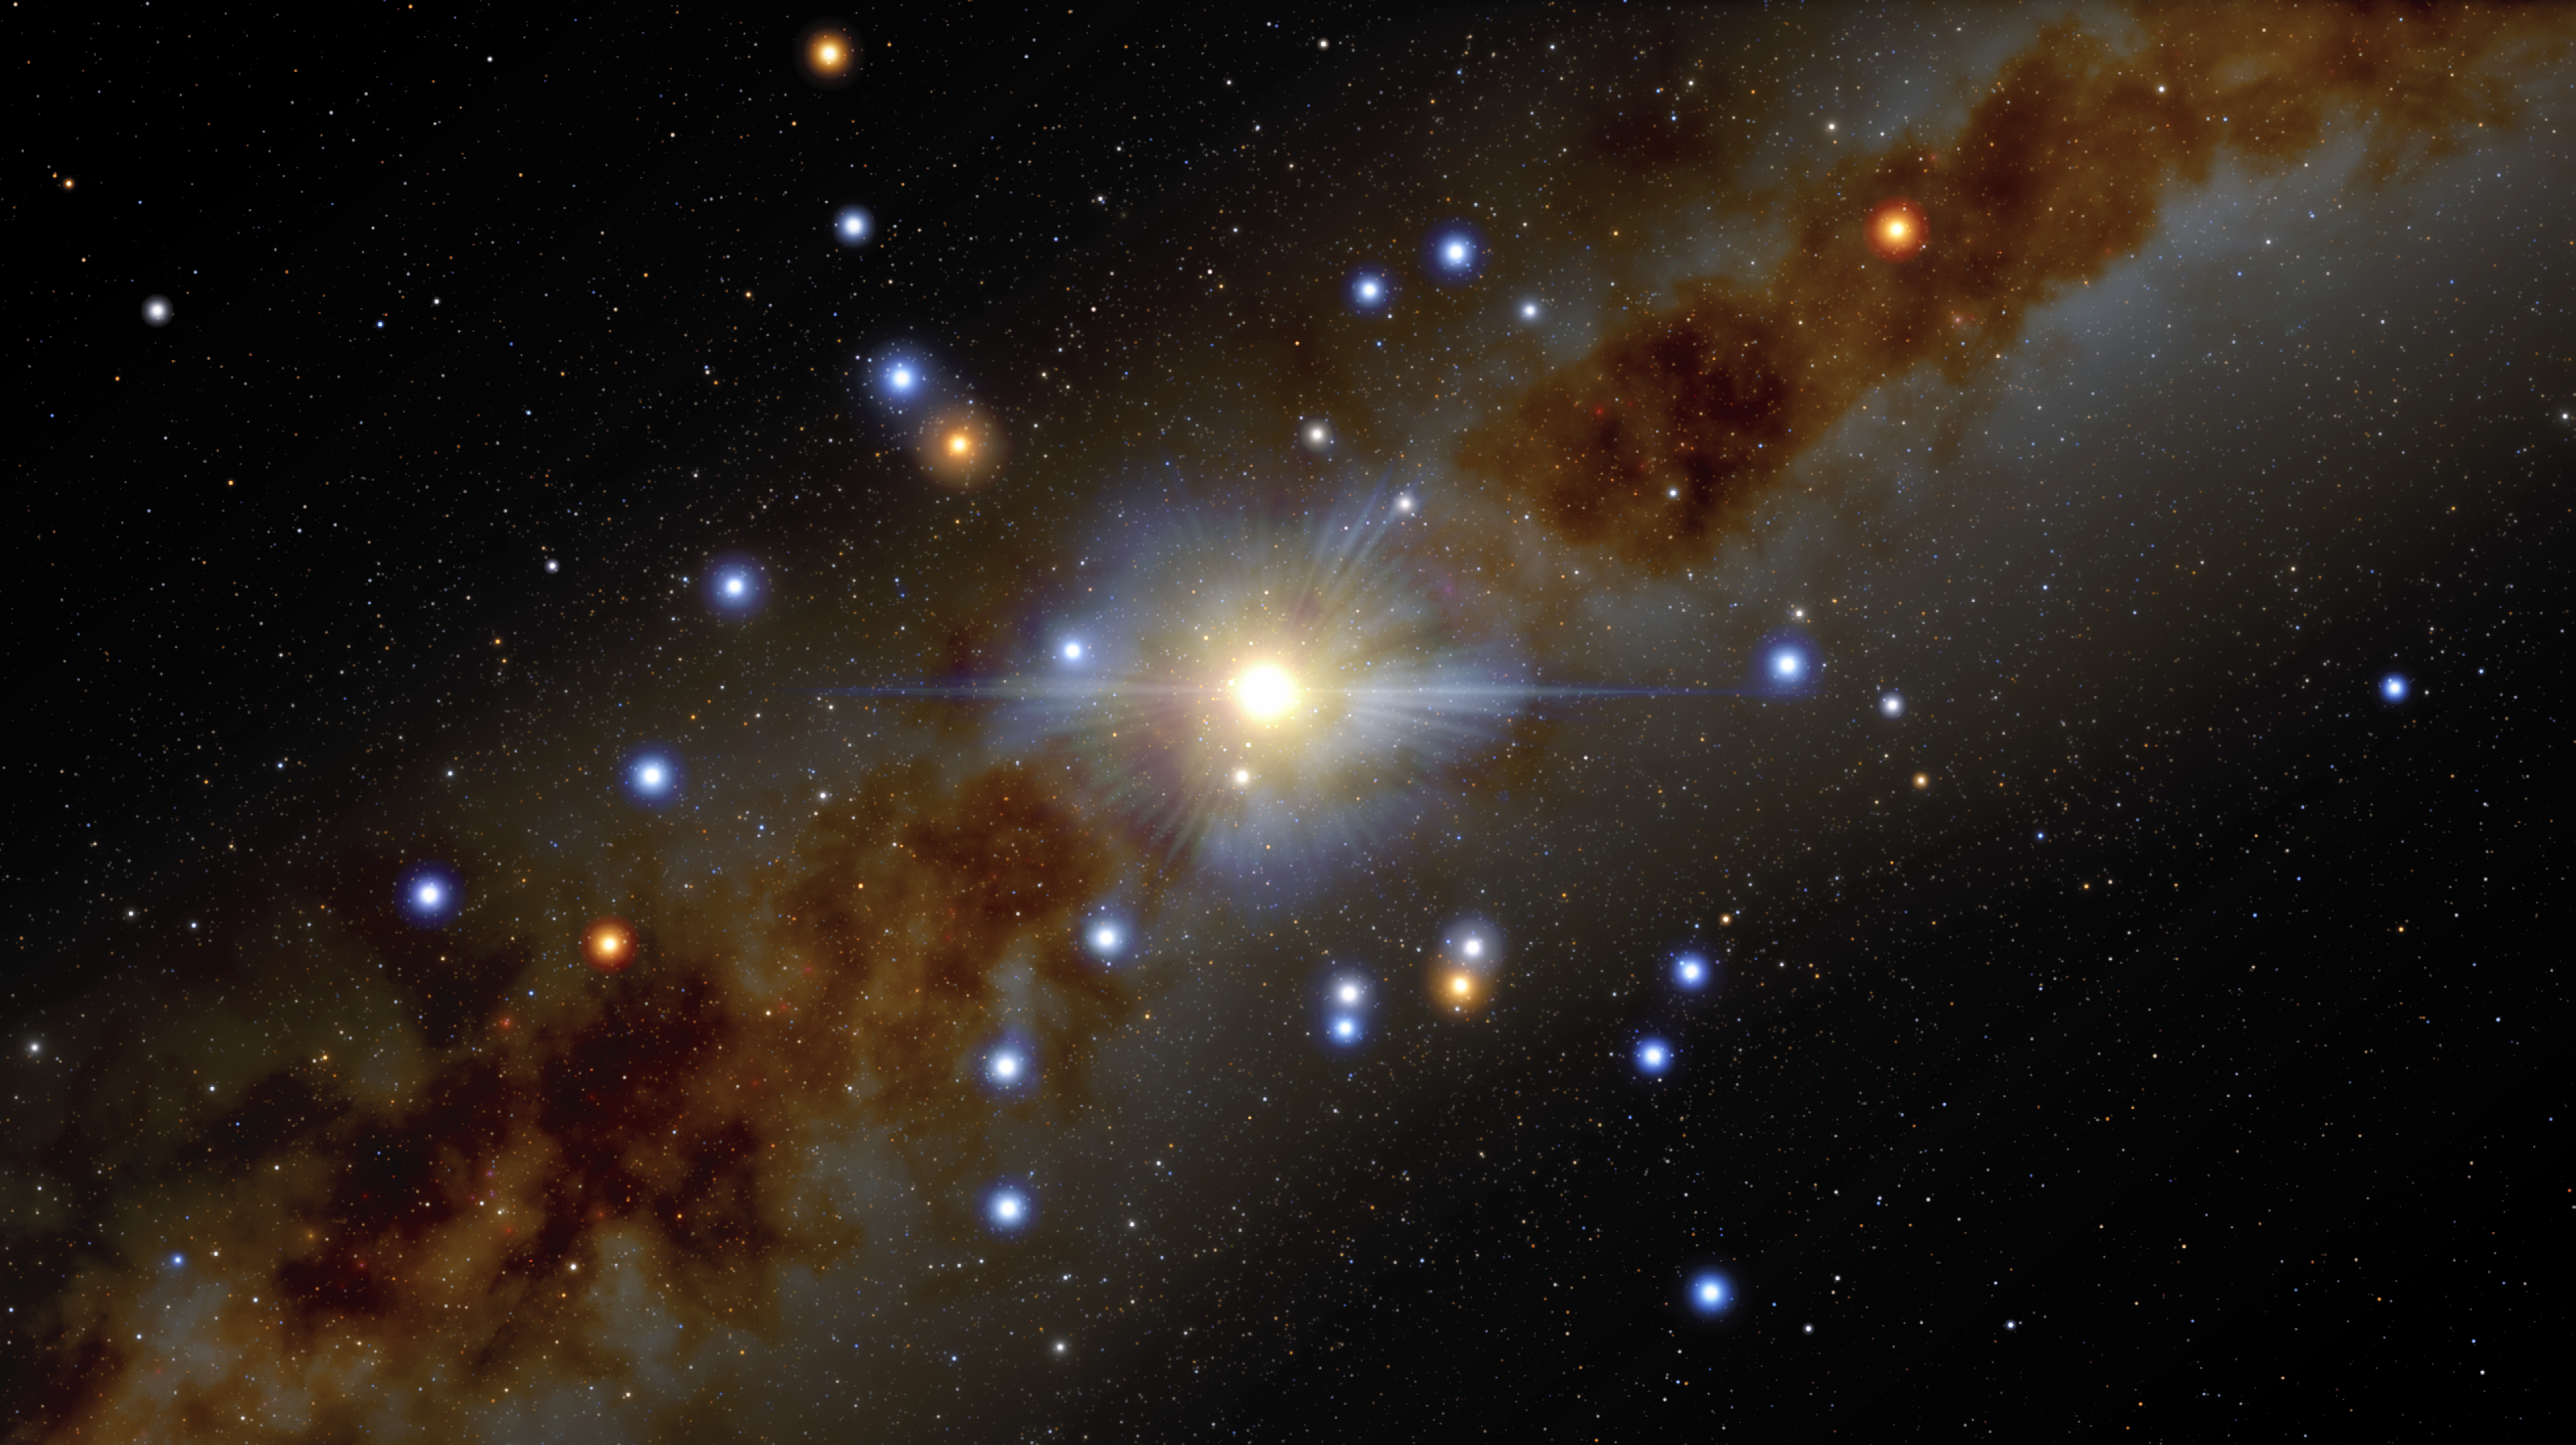

Illustration of the center of the Milky Way

In this illustration, stars are seen to be in close orbit around the supermassive black hole that lurks at the center of the Milky Way, known as Sagittarius A* (Sgr A*).

Using Gemini North of the international Gemini Observatory, a Program of NSF NOIRLab and ESO’s VLT, astronomers have measured more precisely than ever before the position and velocity of four of these stars, called S2, S29, S38, and S55, and found them to be moving in a way that shows that the mass in the center of the Milky Way is almost entirely due to the Sgr A* black hole, leaving very little room for anything else.

Credit: International Gemini Observatory/NOIRLab/NSF/AURA/J. da Silva/(Spaceengine) Acknowledgement: M. Zamani (NSF NOIRLab)